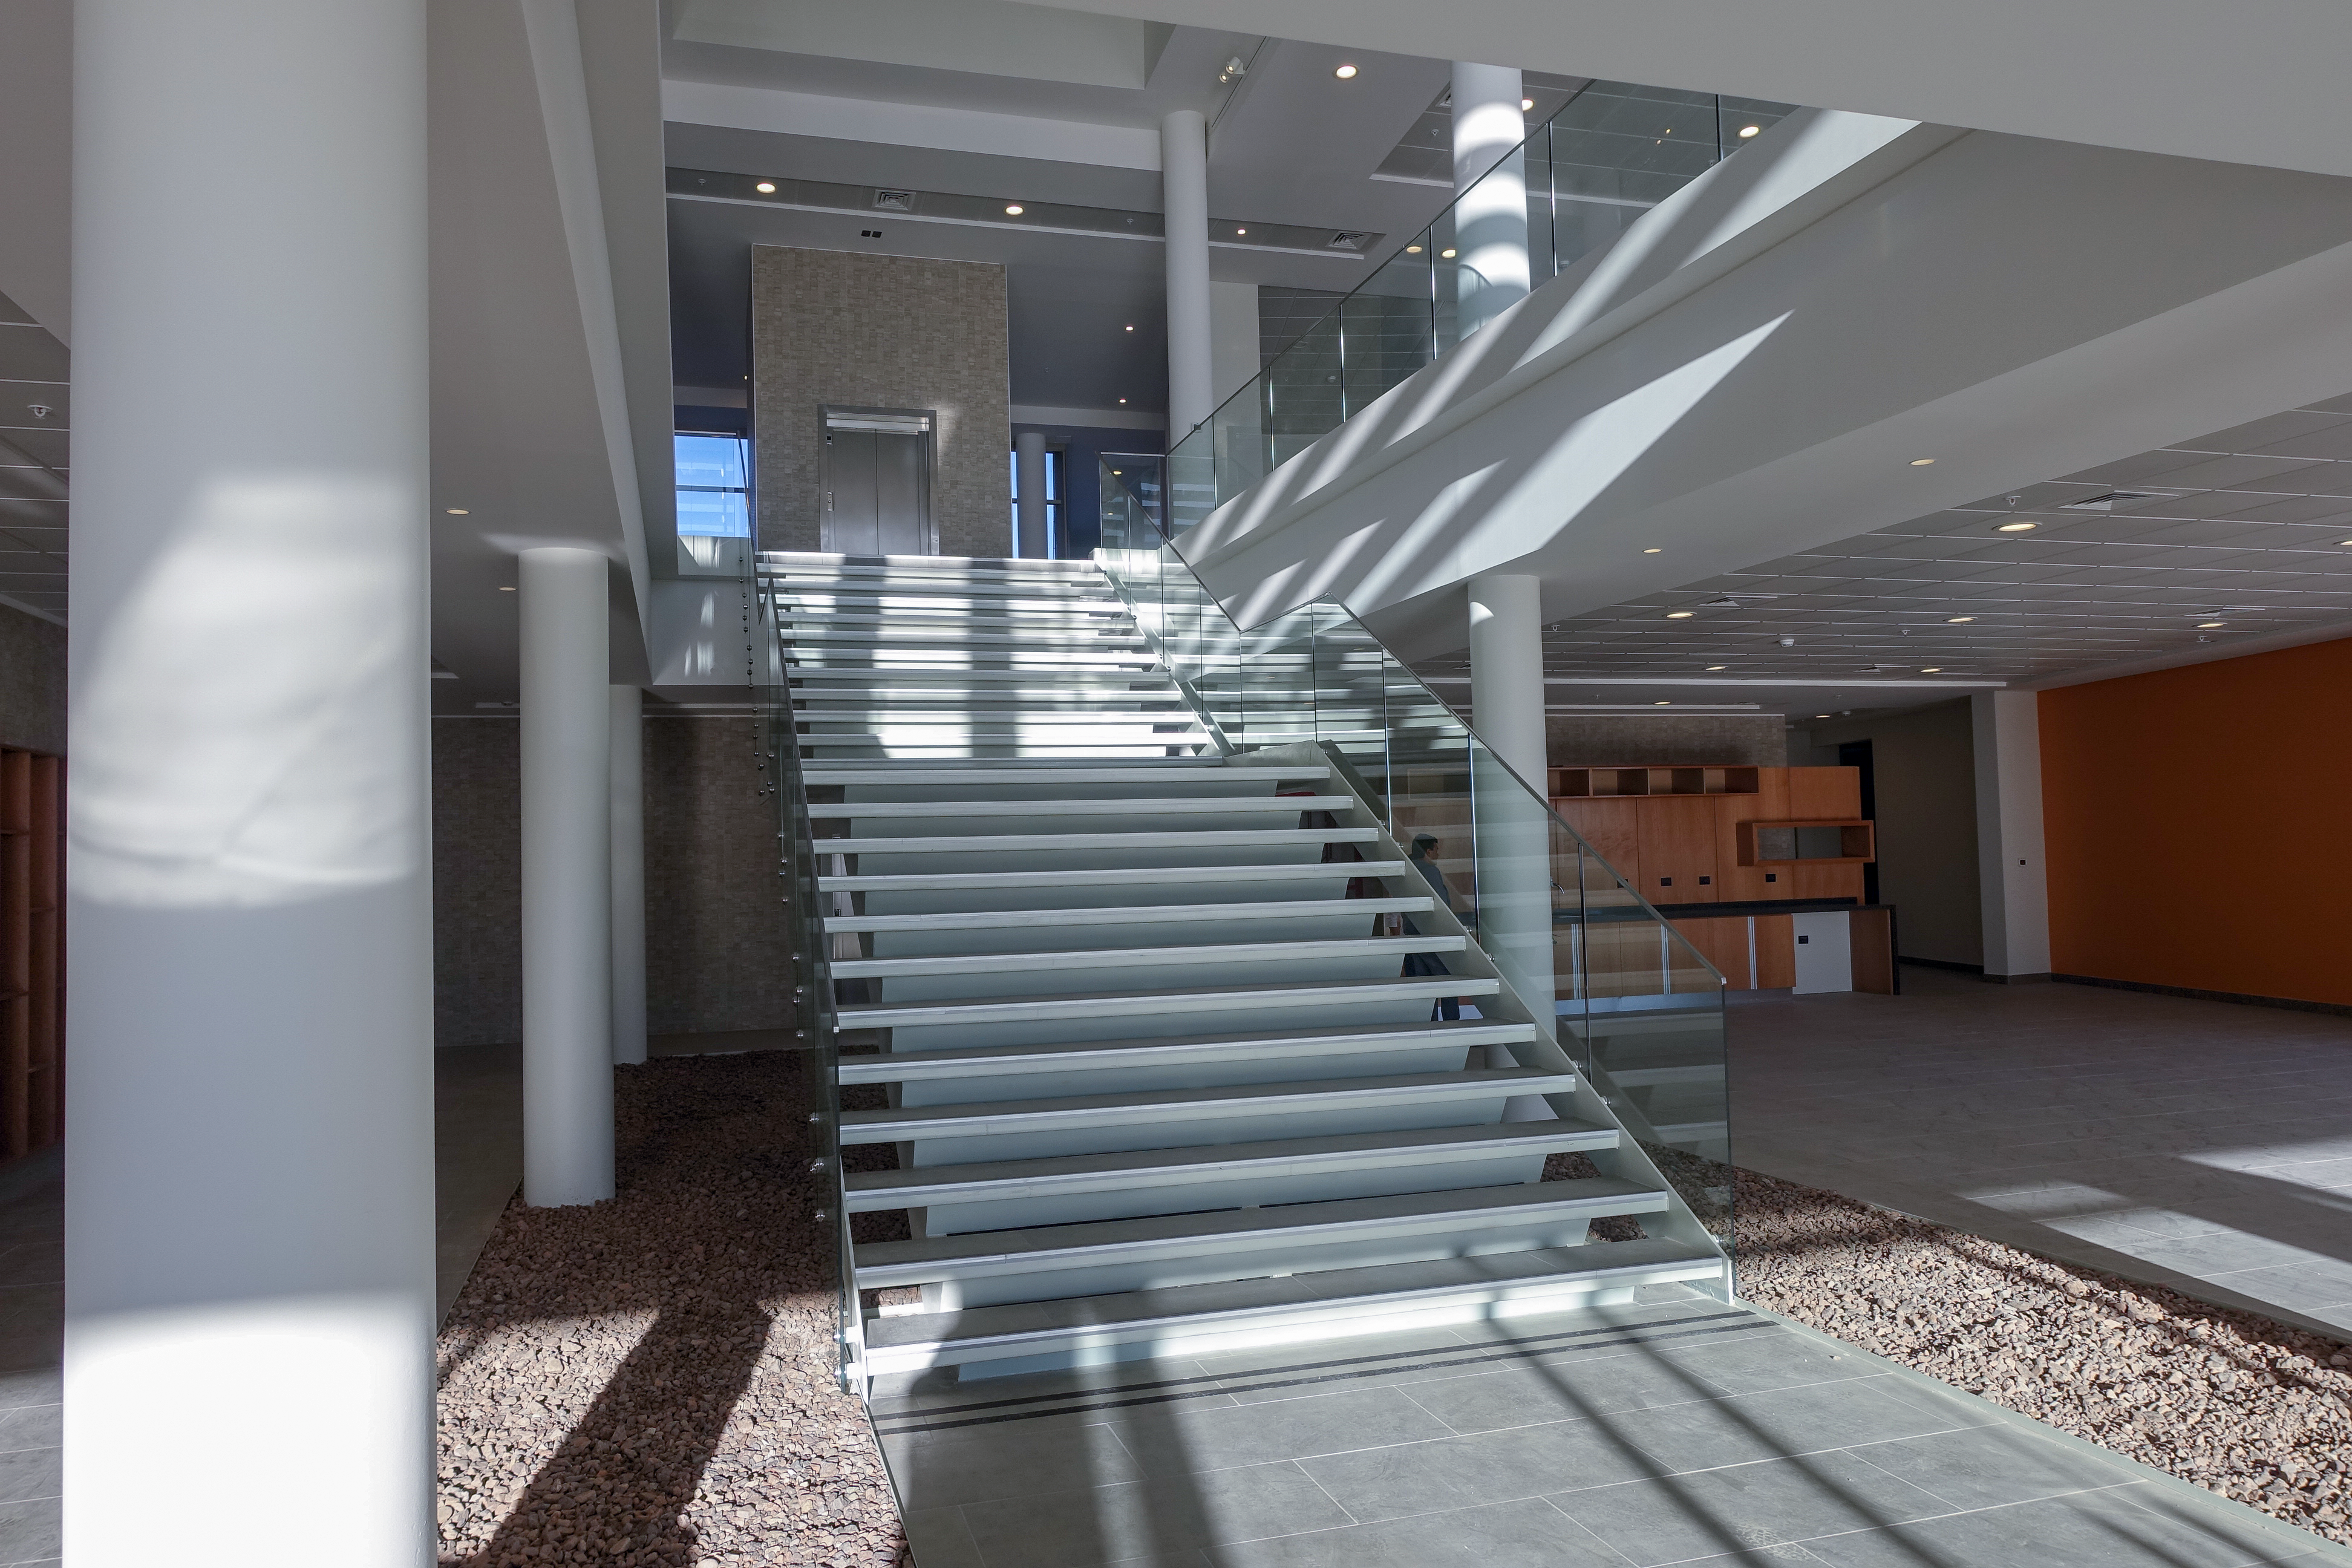

ALMA Residencia — entrance stairs

The Atacama Large Millimeter/submillimeter Array (ALMA) has been observing since 2011, but up to now the astronomers, engineers and technicians working at the site have had to live in temporary containers located at the facility’s basecamp. This situation has been resolved with the construction of the new ALMA Residencia.

This image shows a view of the entrance hall, leading up to the rest of the building.

Credit: ESO/W.Wild